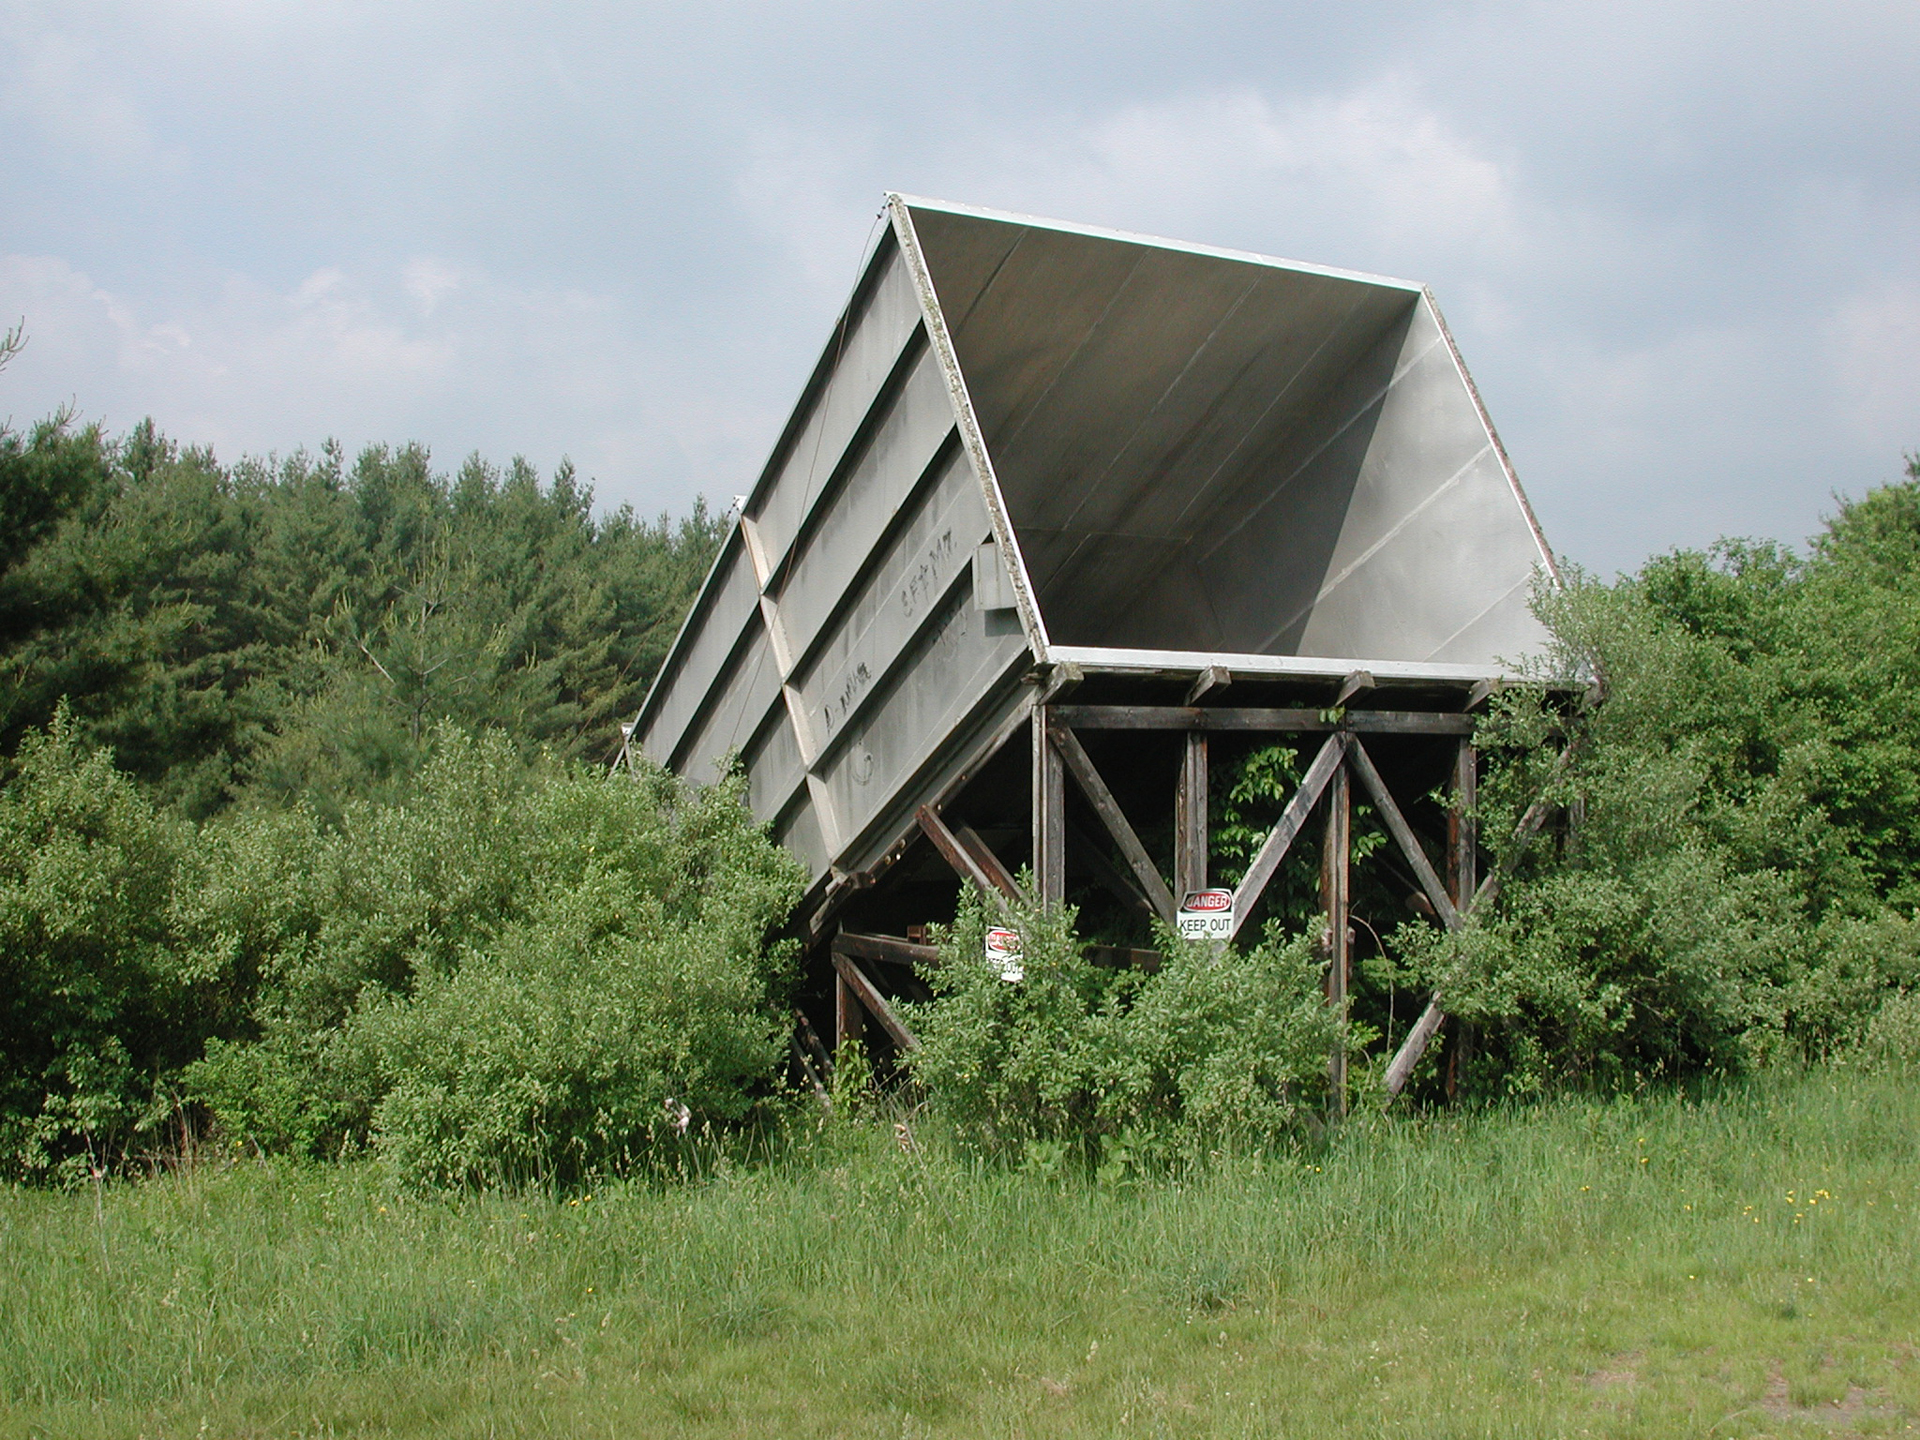

Gulping Radio Waves

The 13 foot x 17.5 foot aperture end of the 120-foot long Calibration Horn Antenna, otherwise known as the "Little Big Horn," at Green Bank. It was built in 1959 to observe the sky’s strongest non-solar radio source, Casseopeia A, and measure its total power output at a frequency of 1.4 GHz (L-band, 20cm wavelength). It was also used to map Cas A’s spectrum and take absolute temperature measurements of the background sky.

Credit: NRAO/AUI/NSF